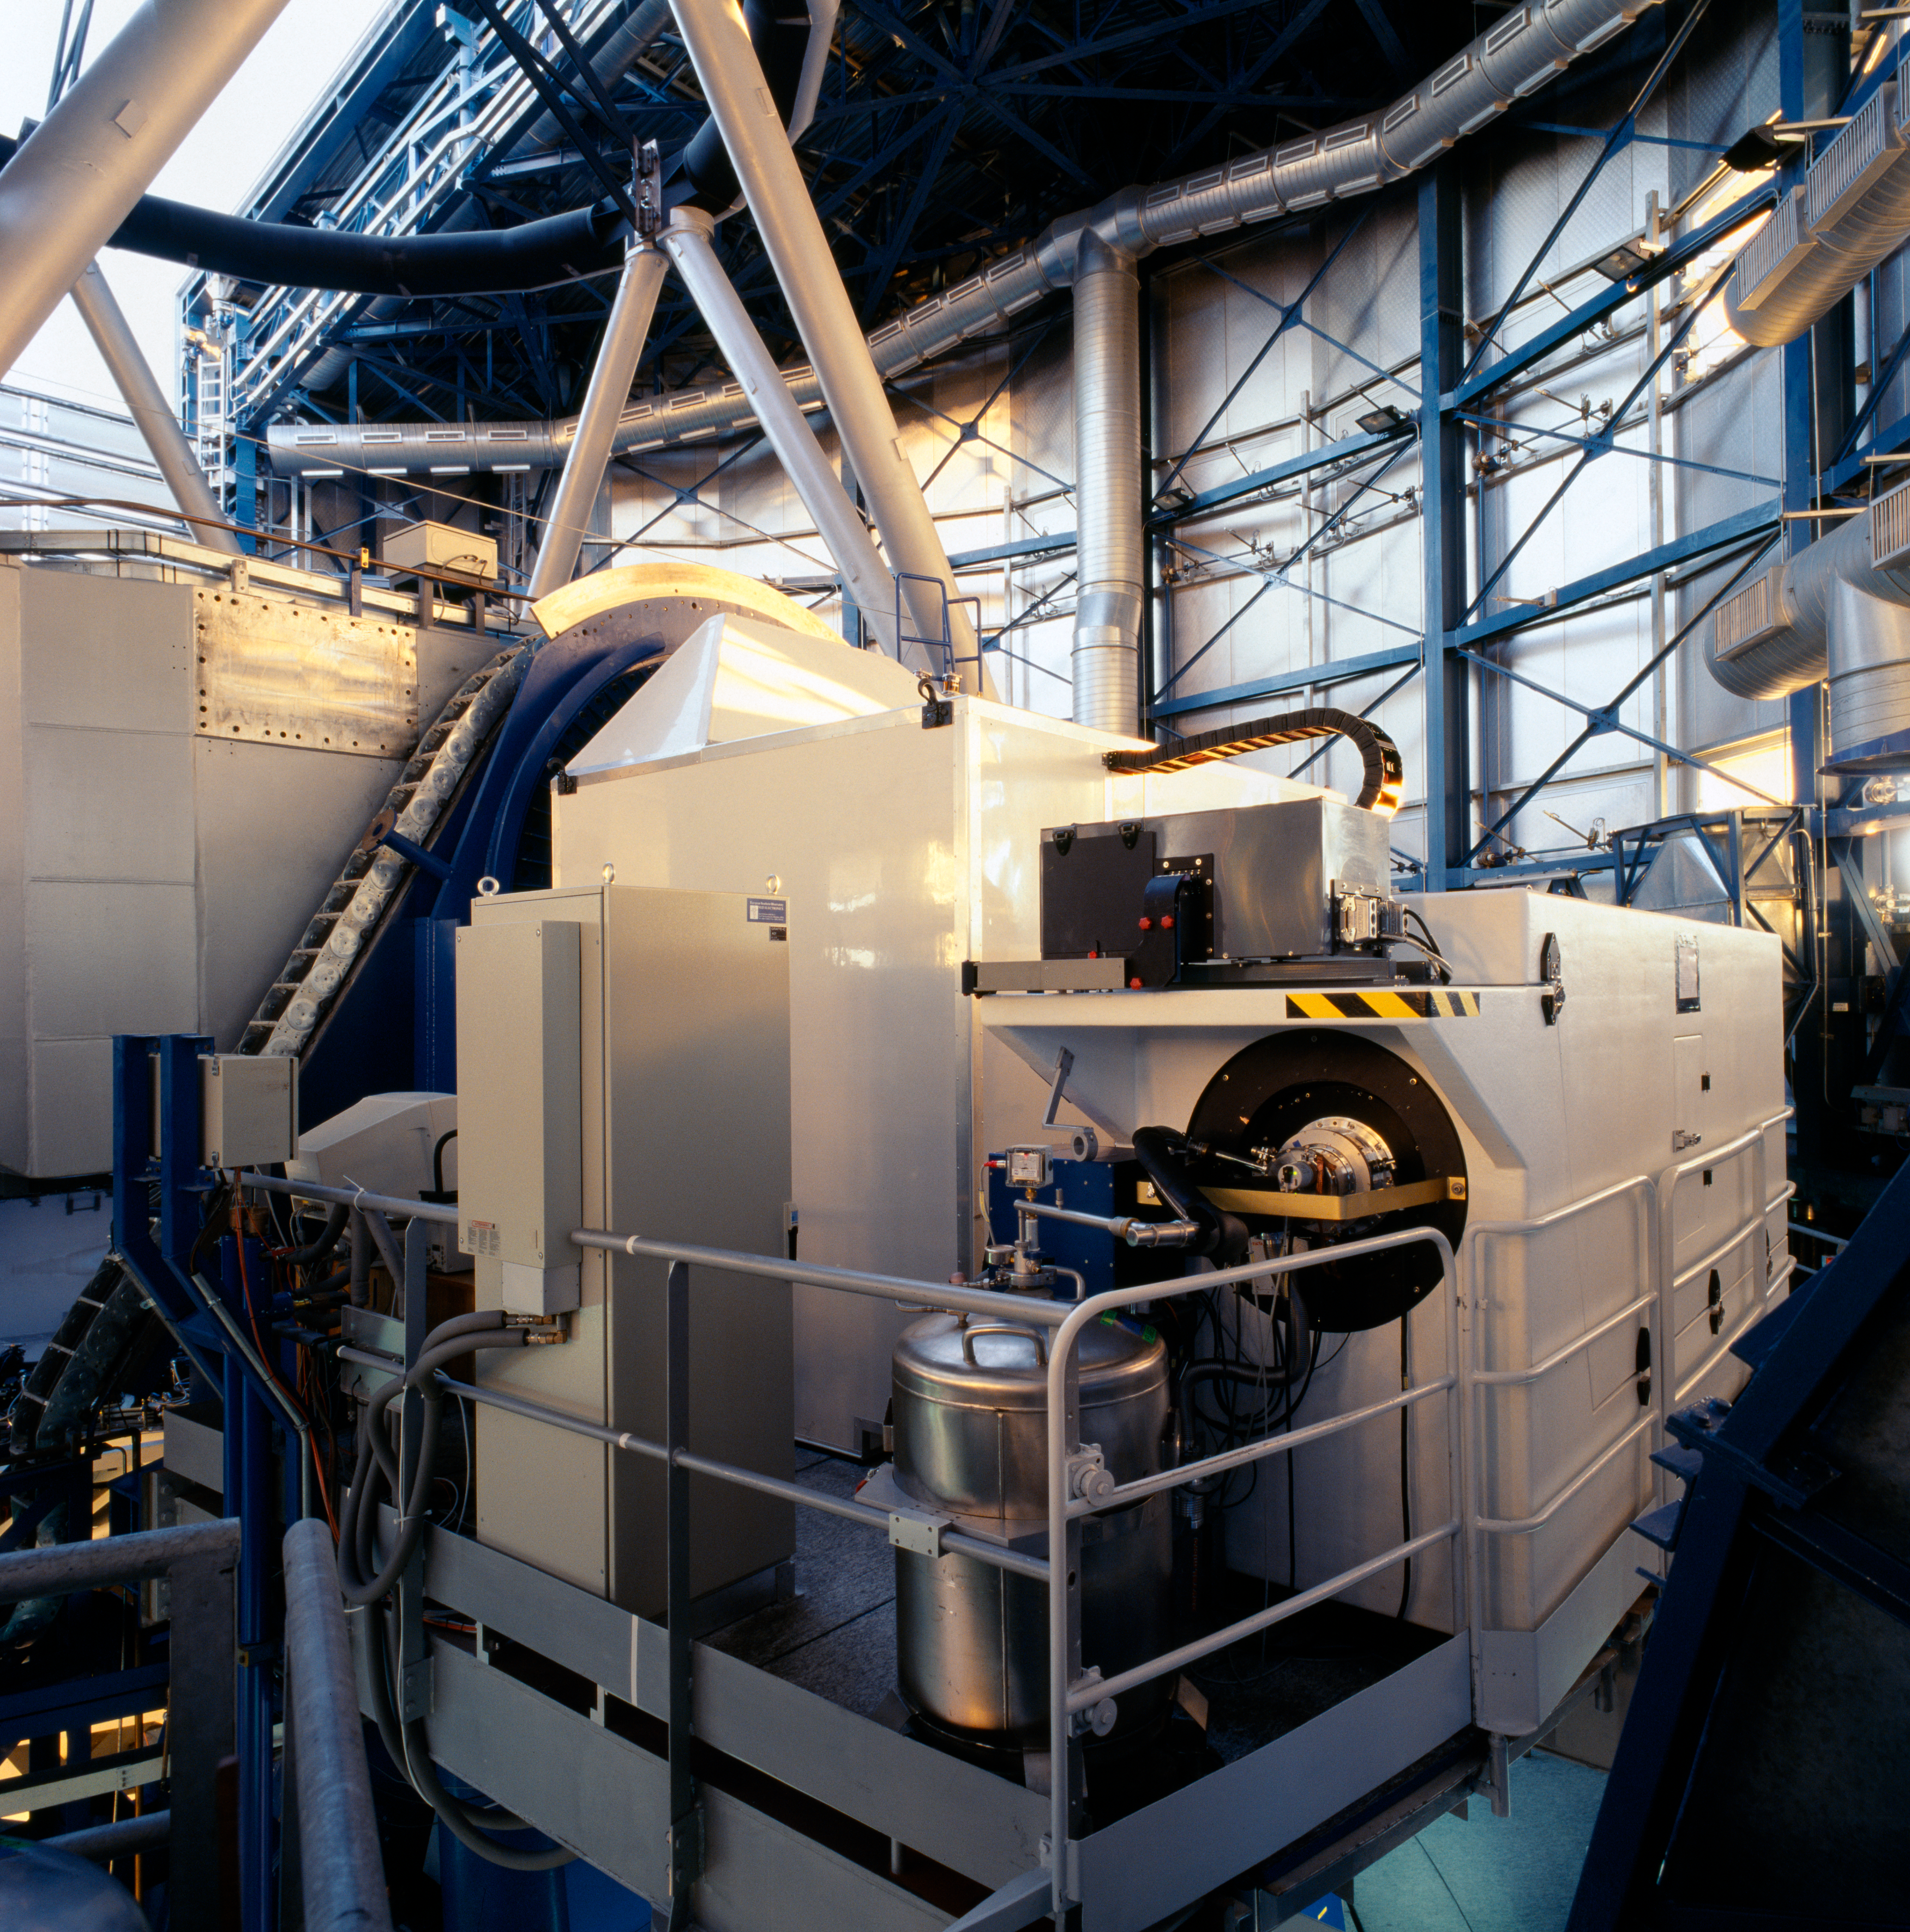

FLAMES at the VLT

The FLAMES instrument, mounted at the Nasmyth A platform of Kueyen, UT2 of ESO's Very Large Telescope. FLAMES is the multi-object, intermediate and high resolution spectrograph of the VLT and can access targets over a large corrected field of view (25 arcmin diameter).

Credit: ESO/H.H.Heyer